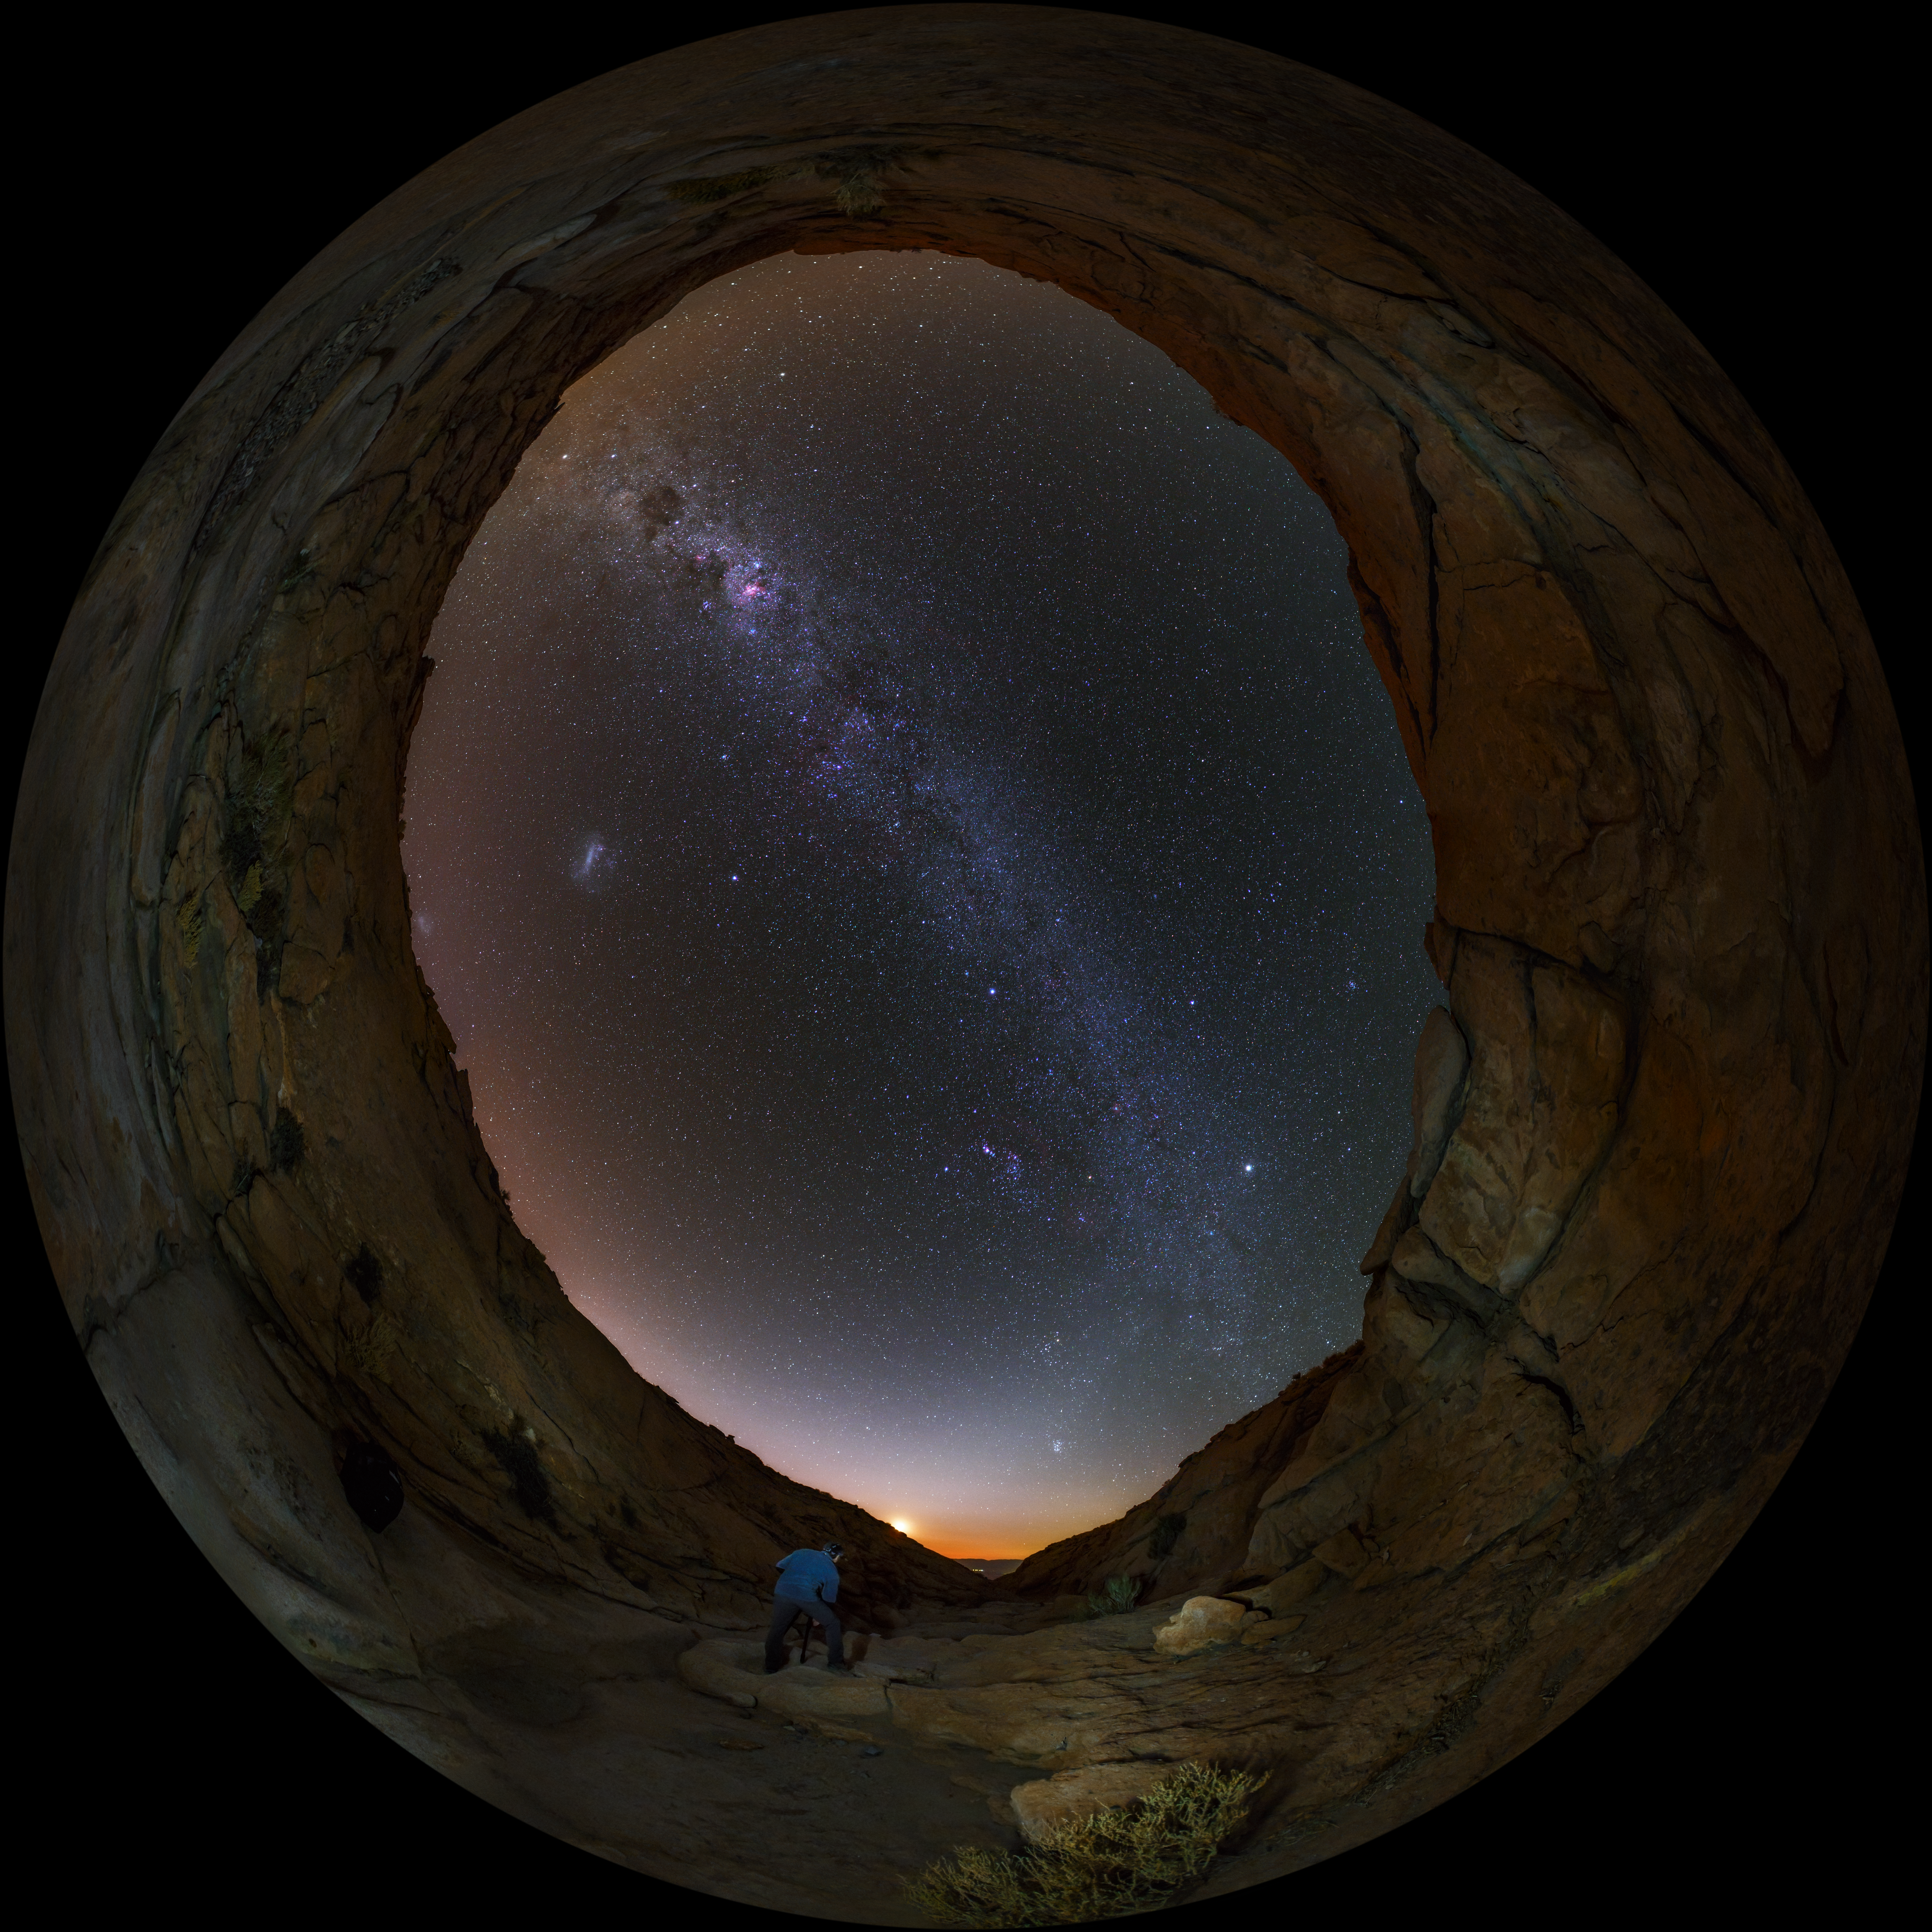

Cosmic portal from the Atacama desert

A UHD fish-eye/fulldome view from the Chilean Atacama Desert, showing the Milky Way shining brightly overhead. Taken from low on the ground it seems as though we are peering through a portal to view our galaxy. Captured during the ESO Ultra HD Expedition.

Credit: ESO/B. Tafreshi